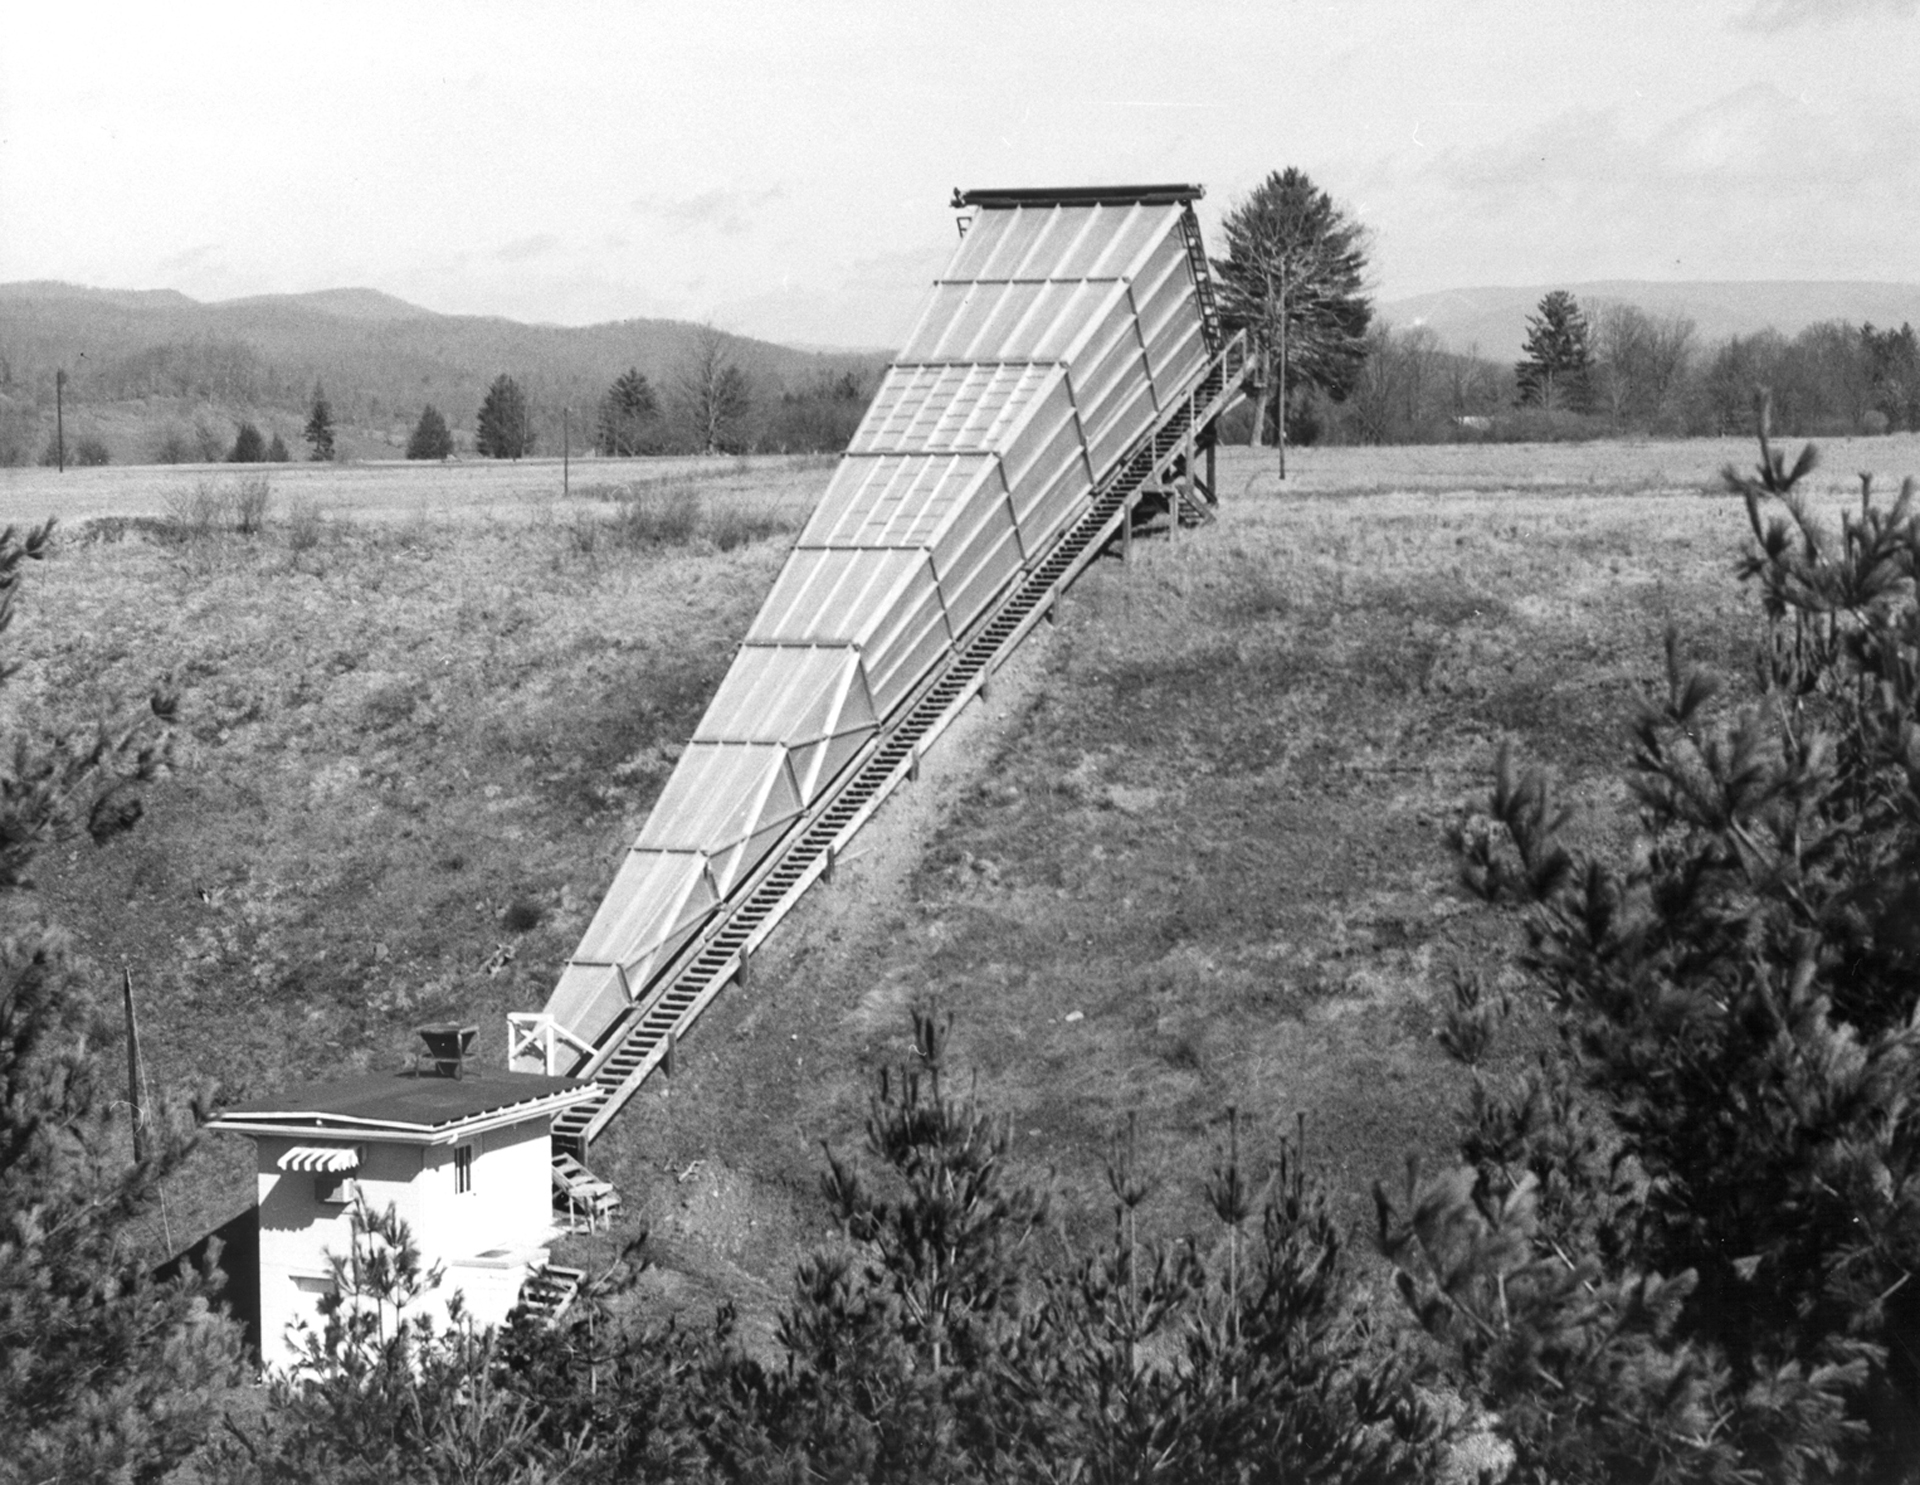

Little Big Horn

The Calibration Horn Antenna, nicknamed the “Little Big Horn,” at Green Bank in 1967. As its name implies, this 120-foot long horn antenna was used to measure the intensity of radio waves coming from the sky’s strongest non-solar radio source, Cassiopeia A. The Calibration Horn measured a total power output for Cas A at a frequency of 1.4 GHz (a wavelength of 20cm), and thus provided astronomers with a standard reference point on the sky against which they could measure other sources.

Credit: NRAO/AUI/NSF